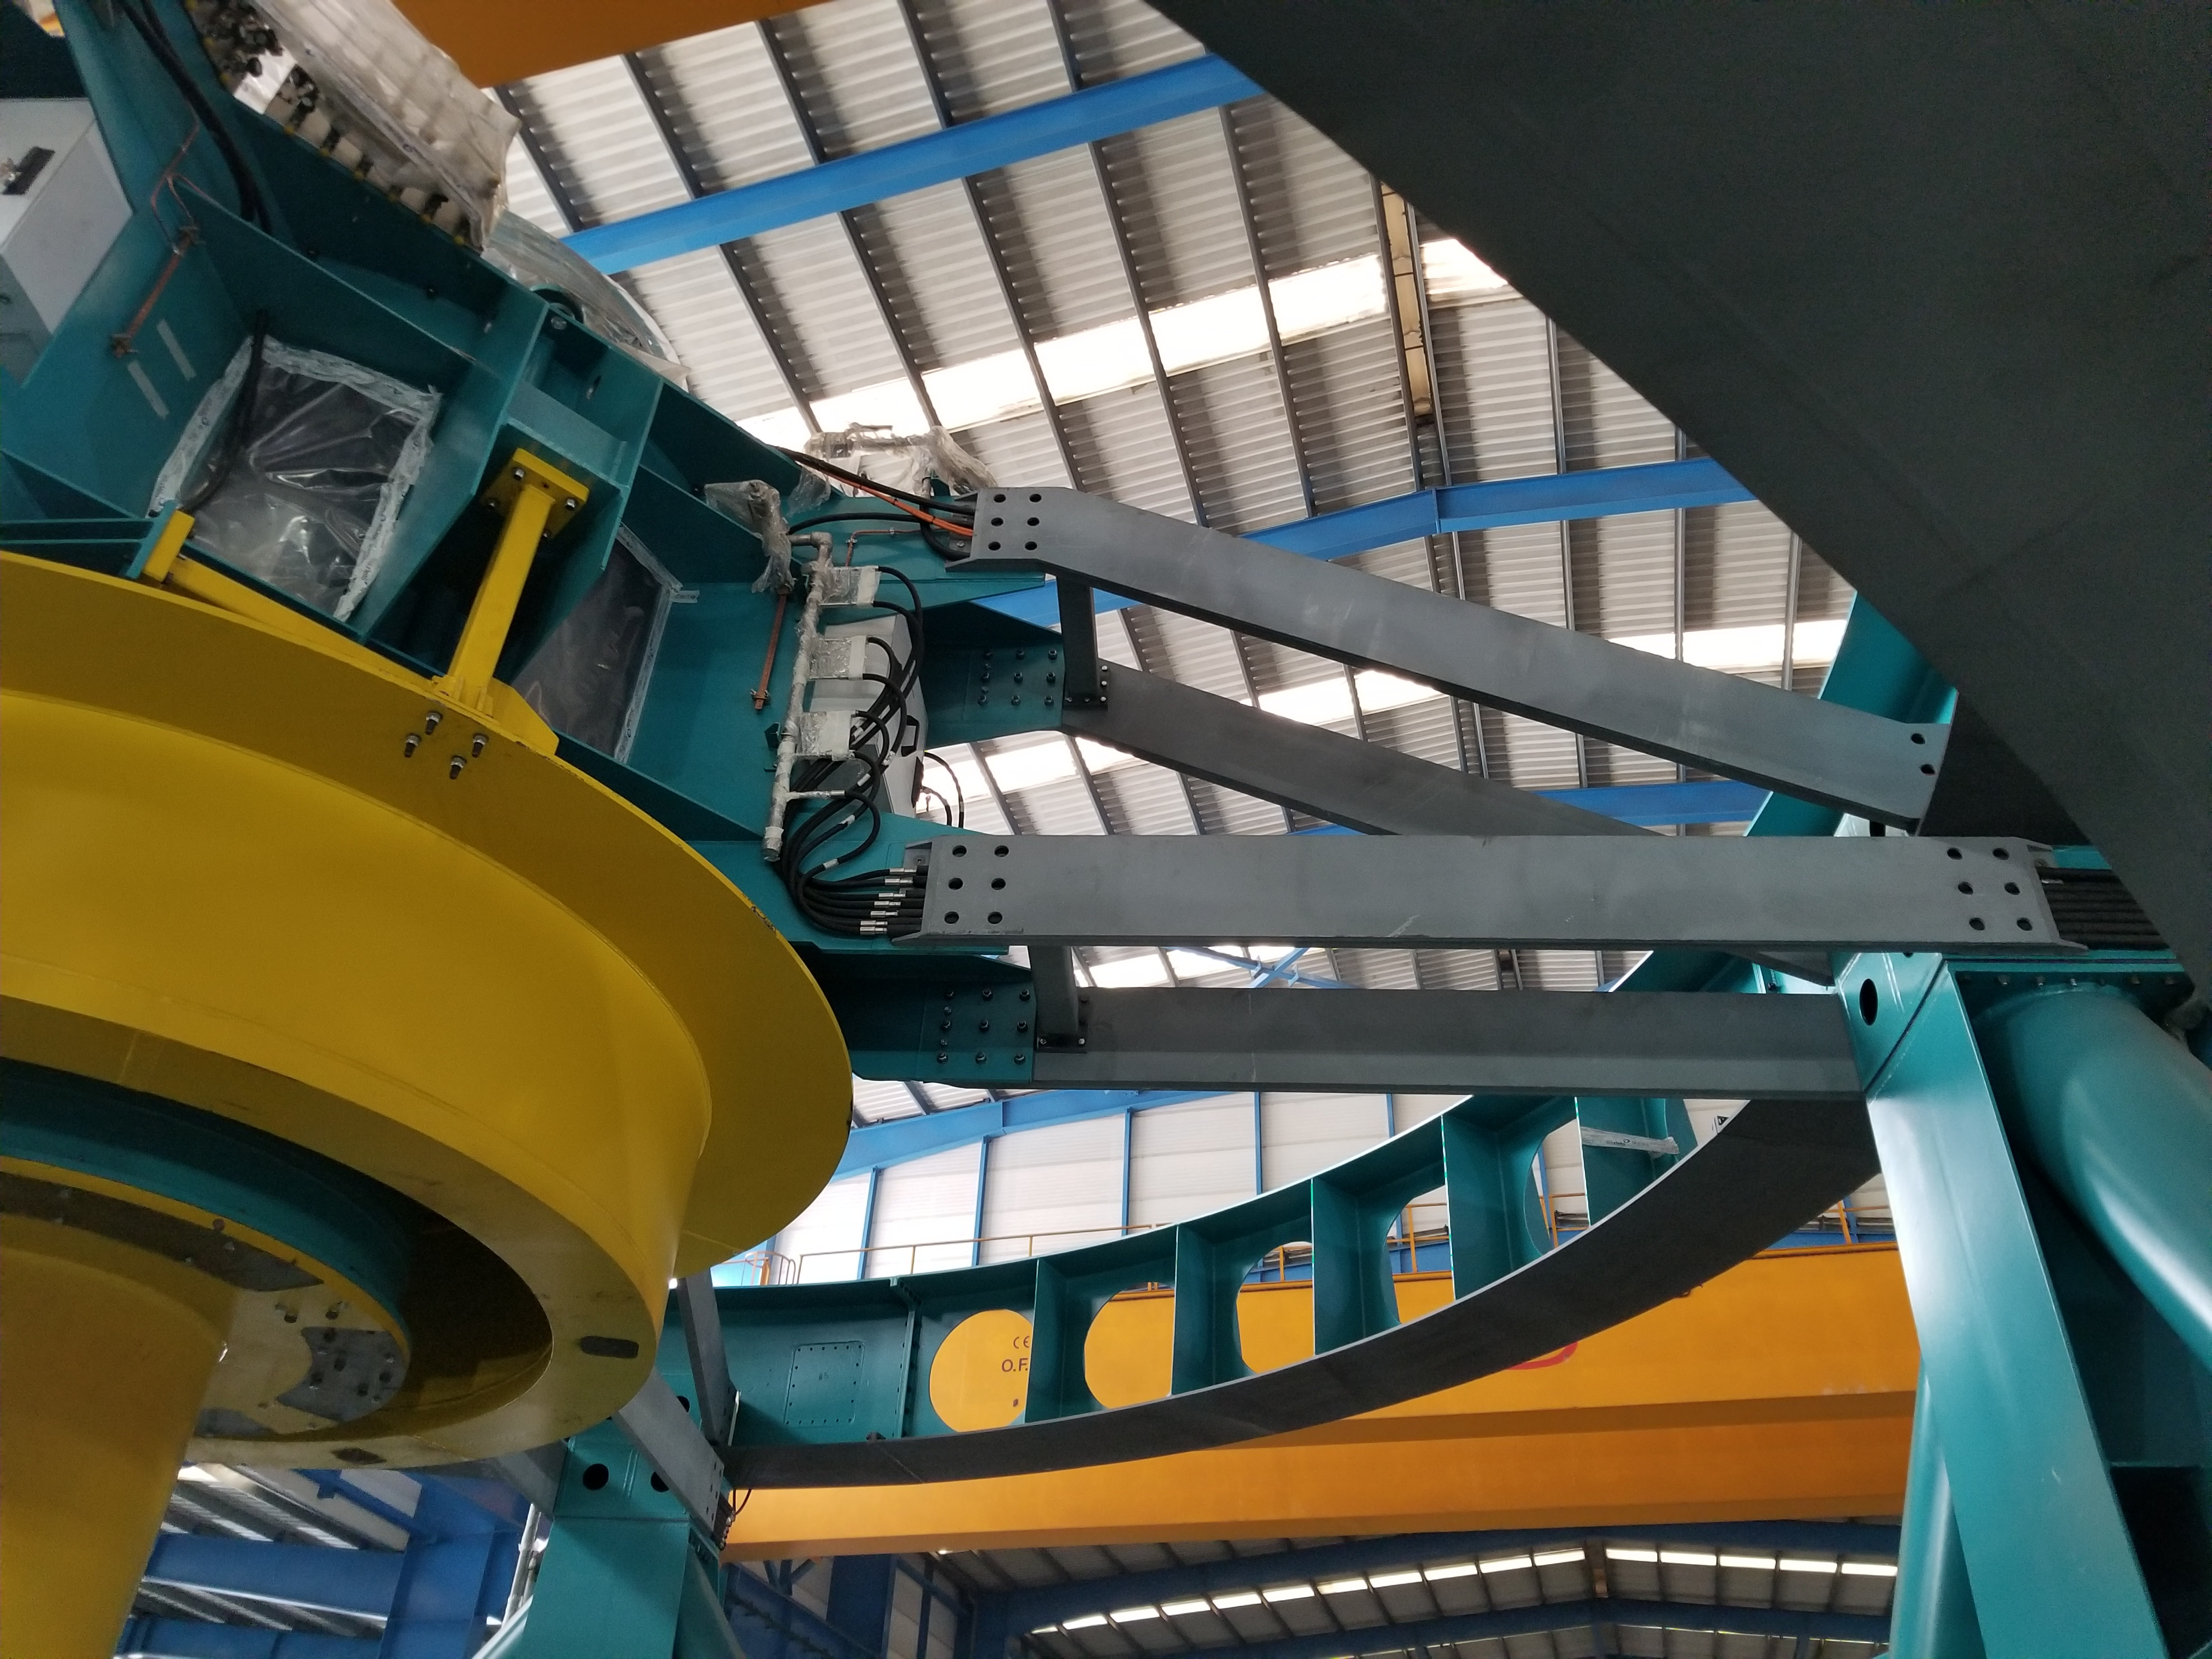

TMA Safety Review

An LSST team spent 5 days in Spain this month, conducting a thorough safety review of the Telescope Mount Assembly (TMA), at vendor Asturfeito. LSST Safety Manager Chuck Gessner, Telescope and Site Technical Manager Shawn Callahan, Senior Systems Engineer Austin Roberts, and Lead Electrical Engineer Oliver Wiecha inspected the numerous safety features included in the structure of the TMA.

Credit: Rubin Observatory/NSF/AURA